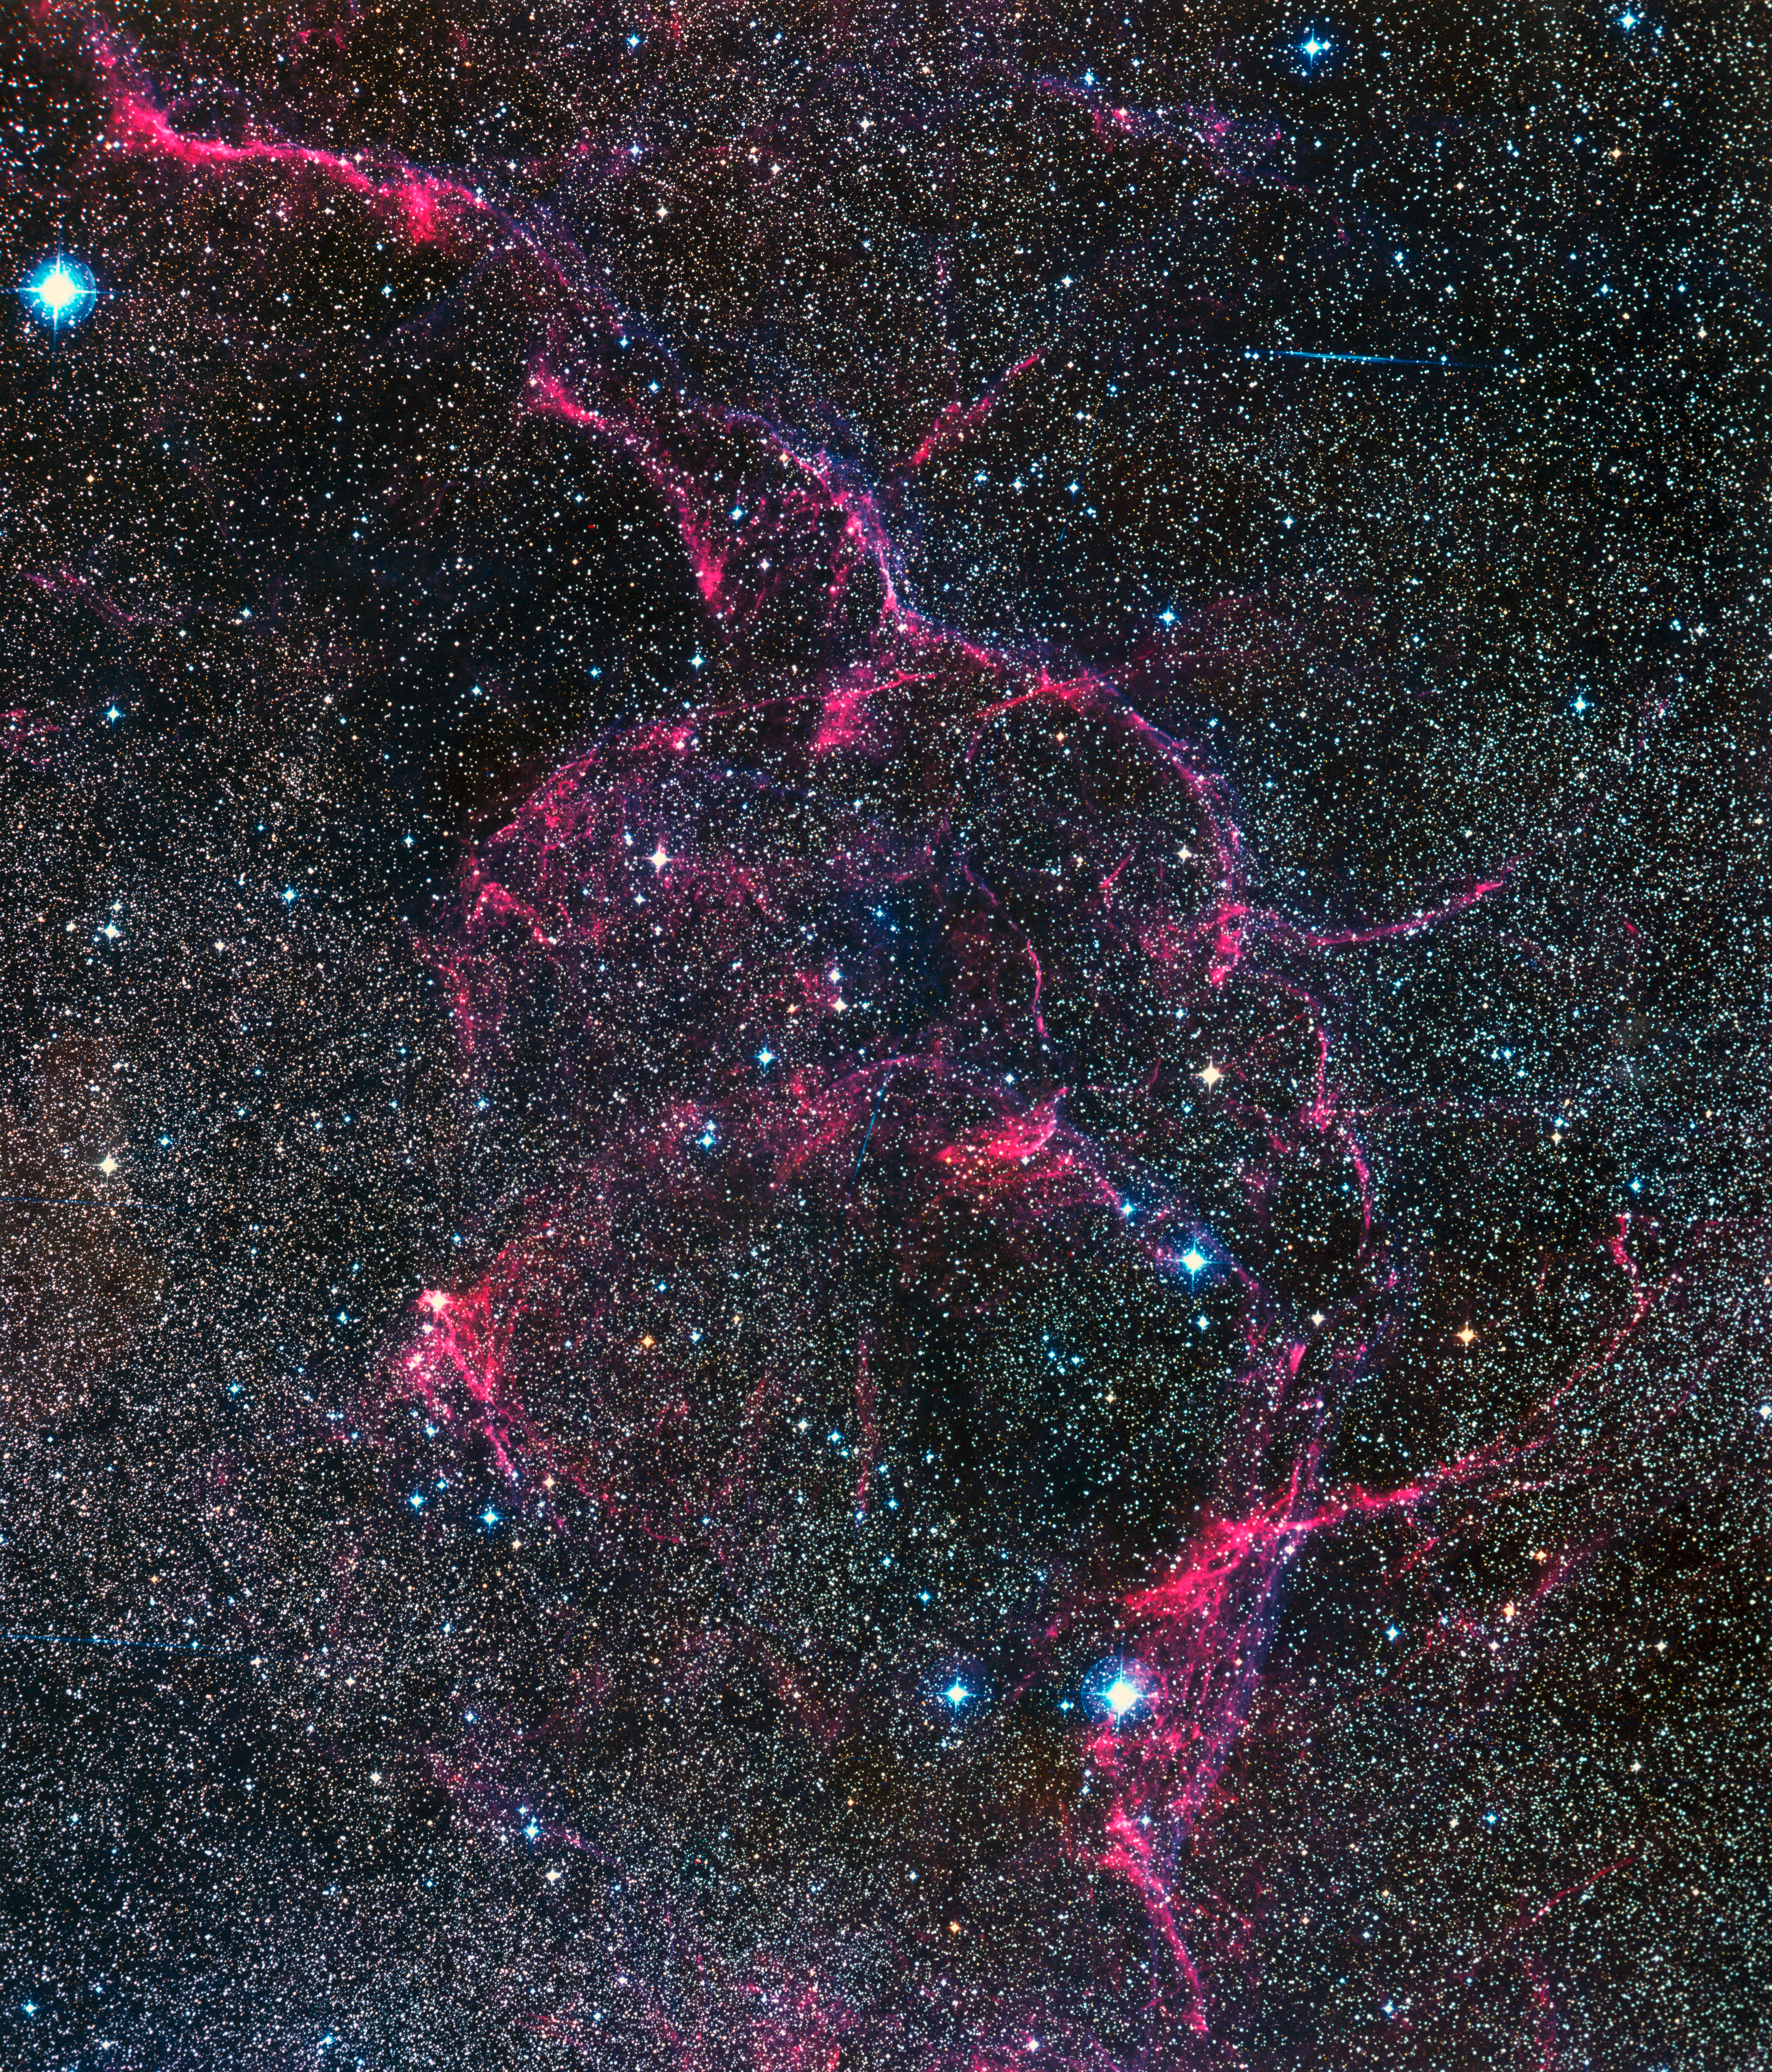

The aftermath of a massive star's death in Vela

A so-called Supernova Remnant (SNR) in the Vela constellation, captured by ESO's 1 m Schmidt Telescope at La Silla in Chile. The glowing gas ribbons seen here are part of a shock wave launched into the interstellar medium by a large star that exploded about 11,000 years ago. A "ghost" of the once-large star remains: an ultra-dense neutron star that spins more than 10 times a second, called a pulsar, is located in the central region of this SNR.

Credit: ESO